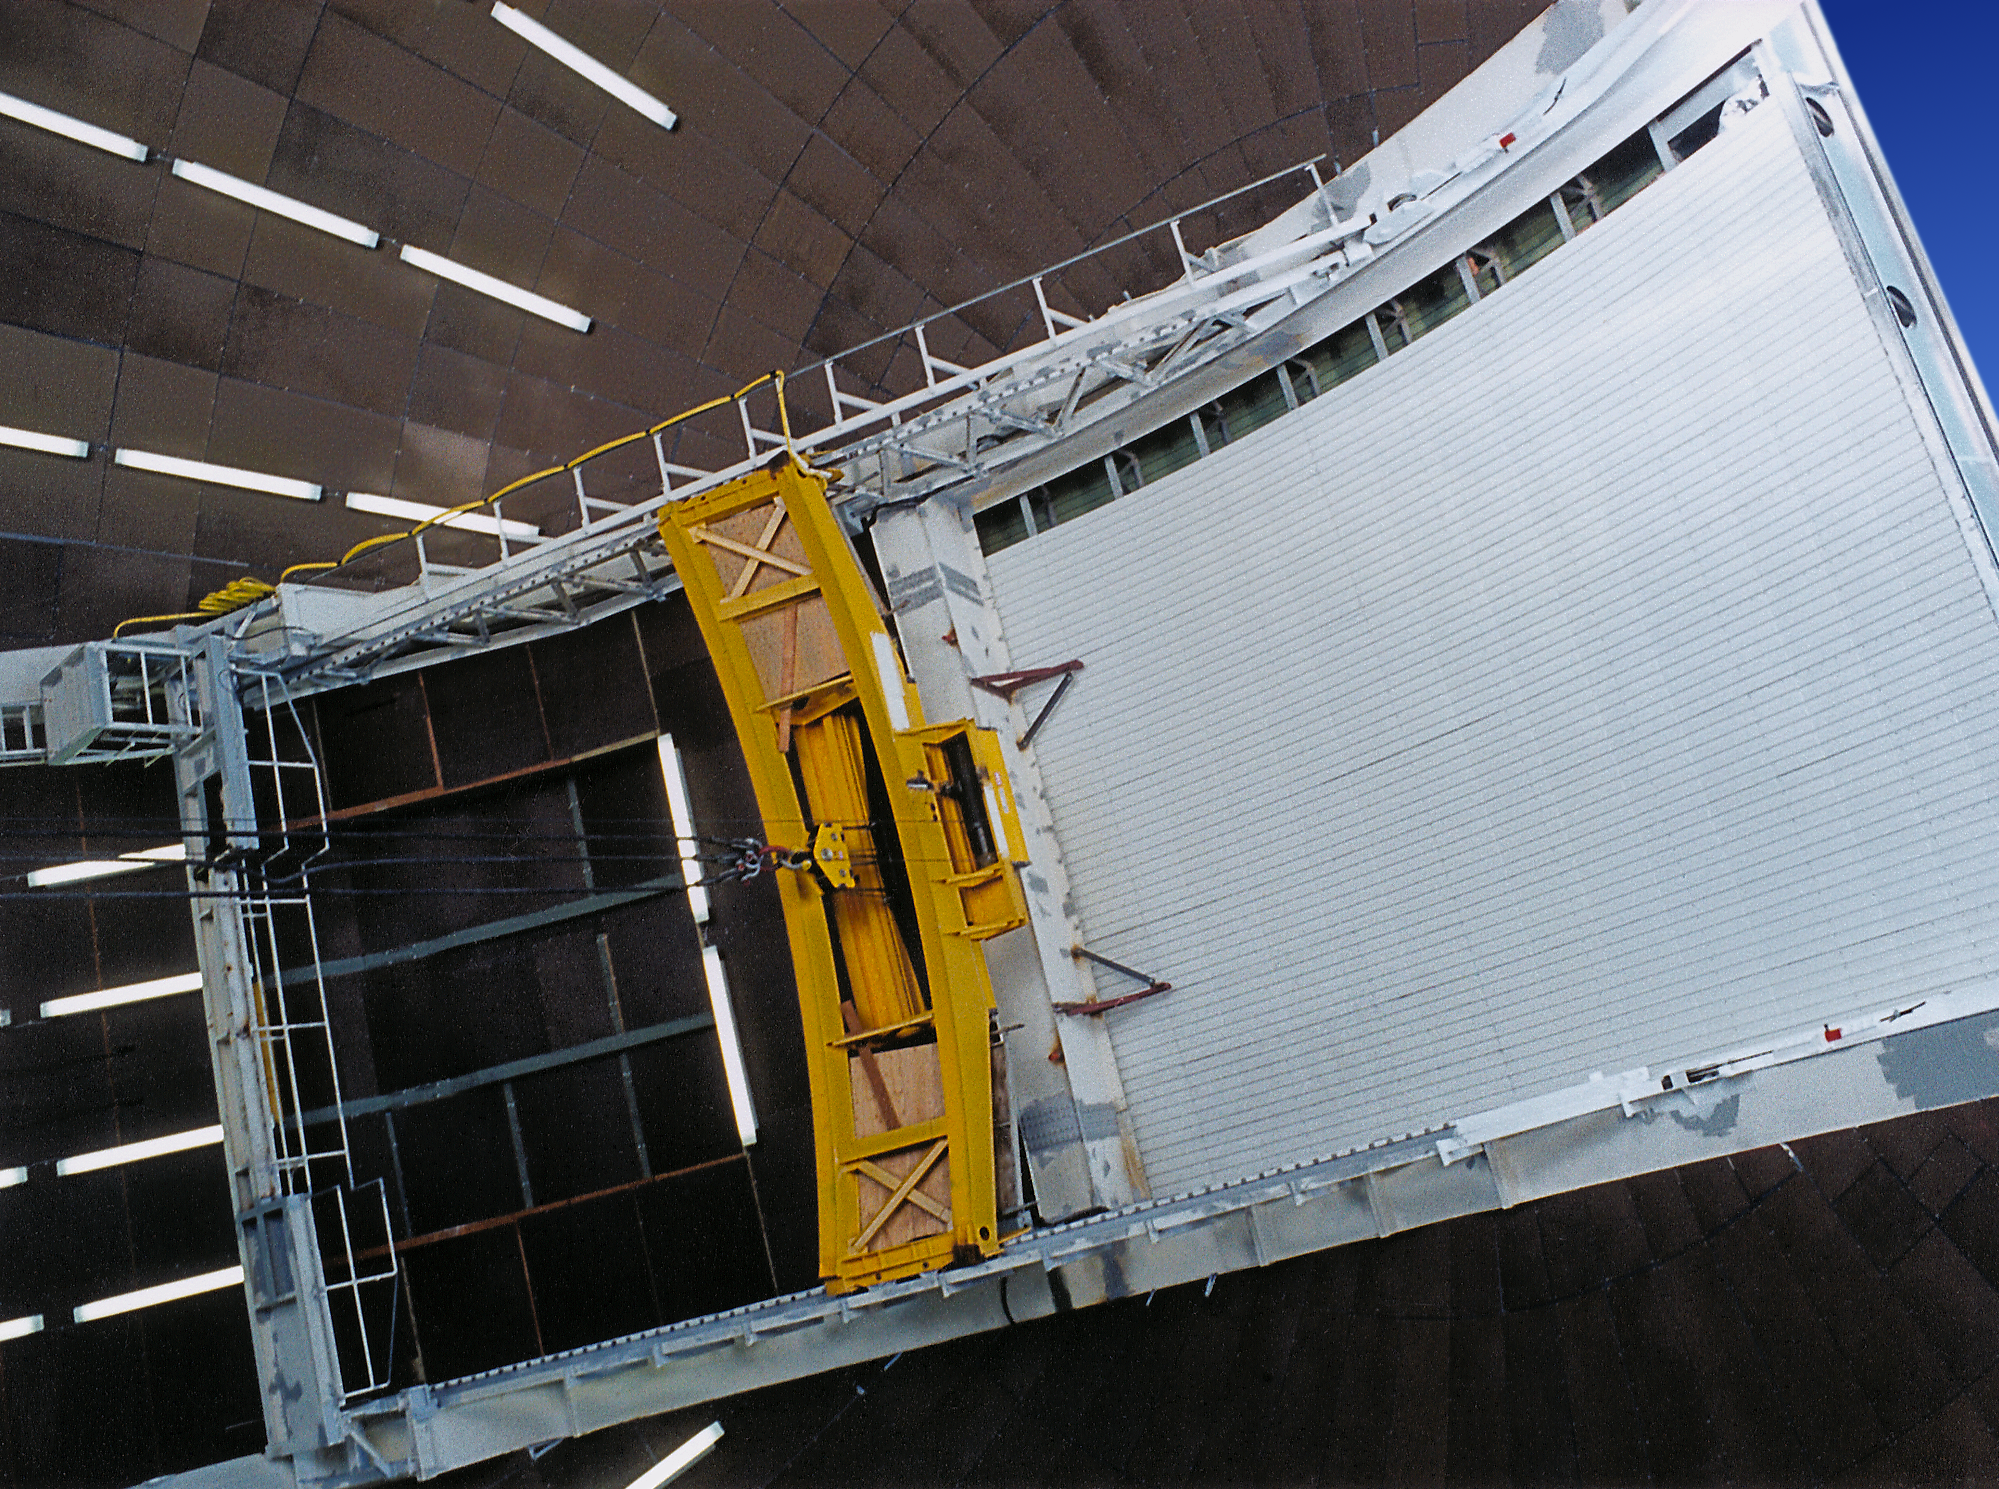

Gemini North

Dome crane assembly for the first Gemini 8-meter telescope on Mauna Kea, Hawaii, in late March of 1998. Picture by Jay Le Blanc.

Credit: Jay Le Blanc/International Gemini Observatory/NOIRLab/NSF/AURA/